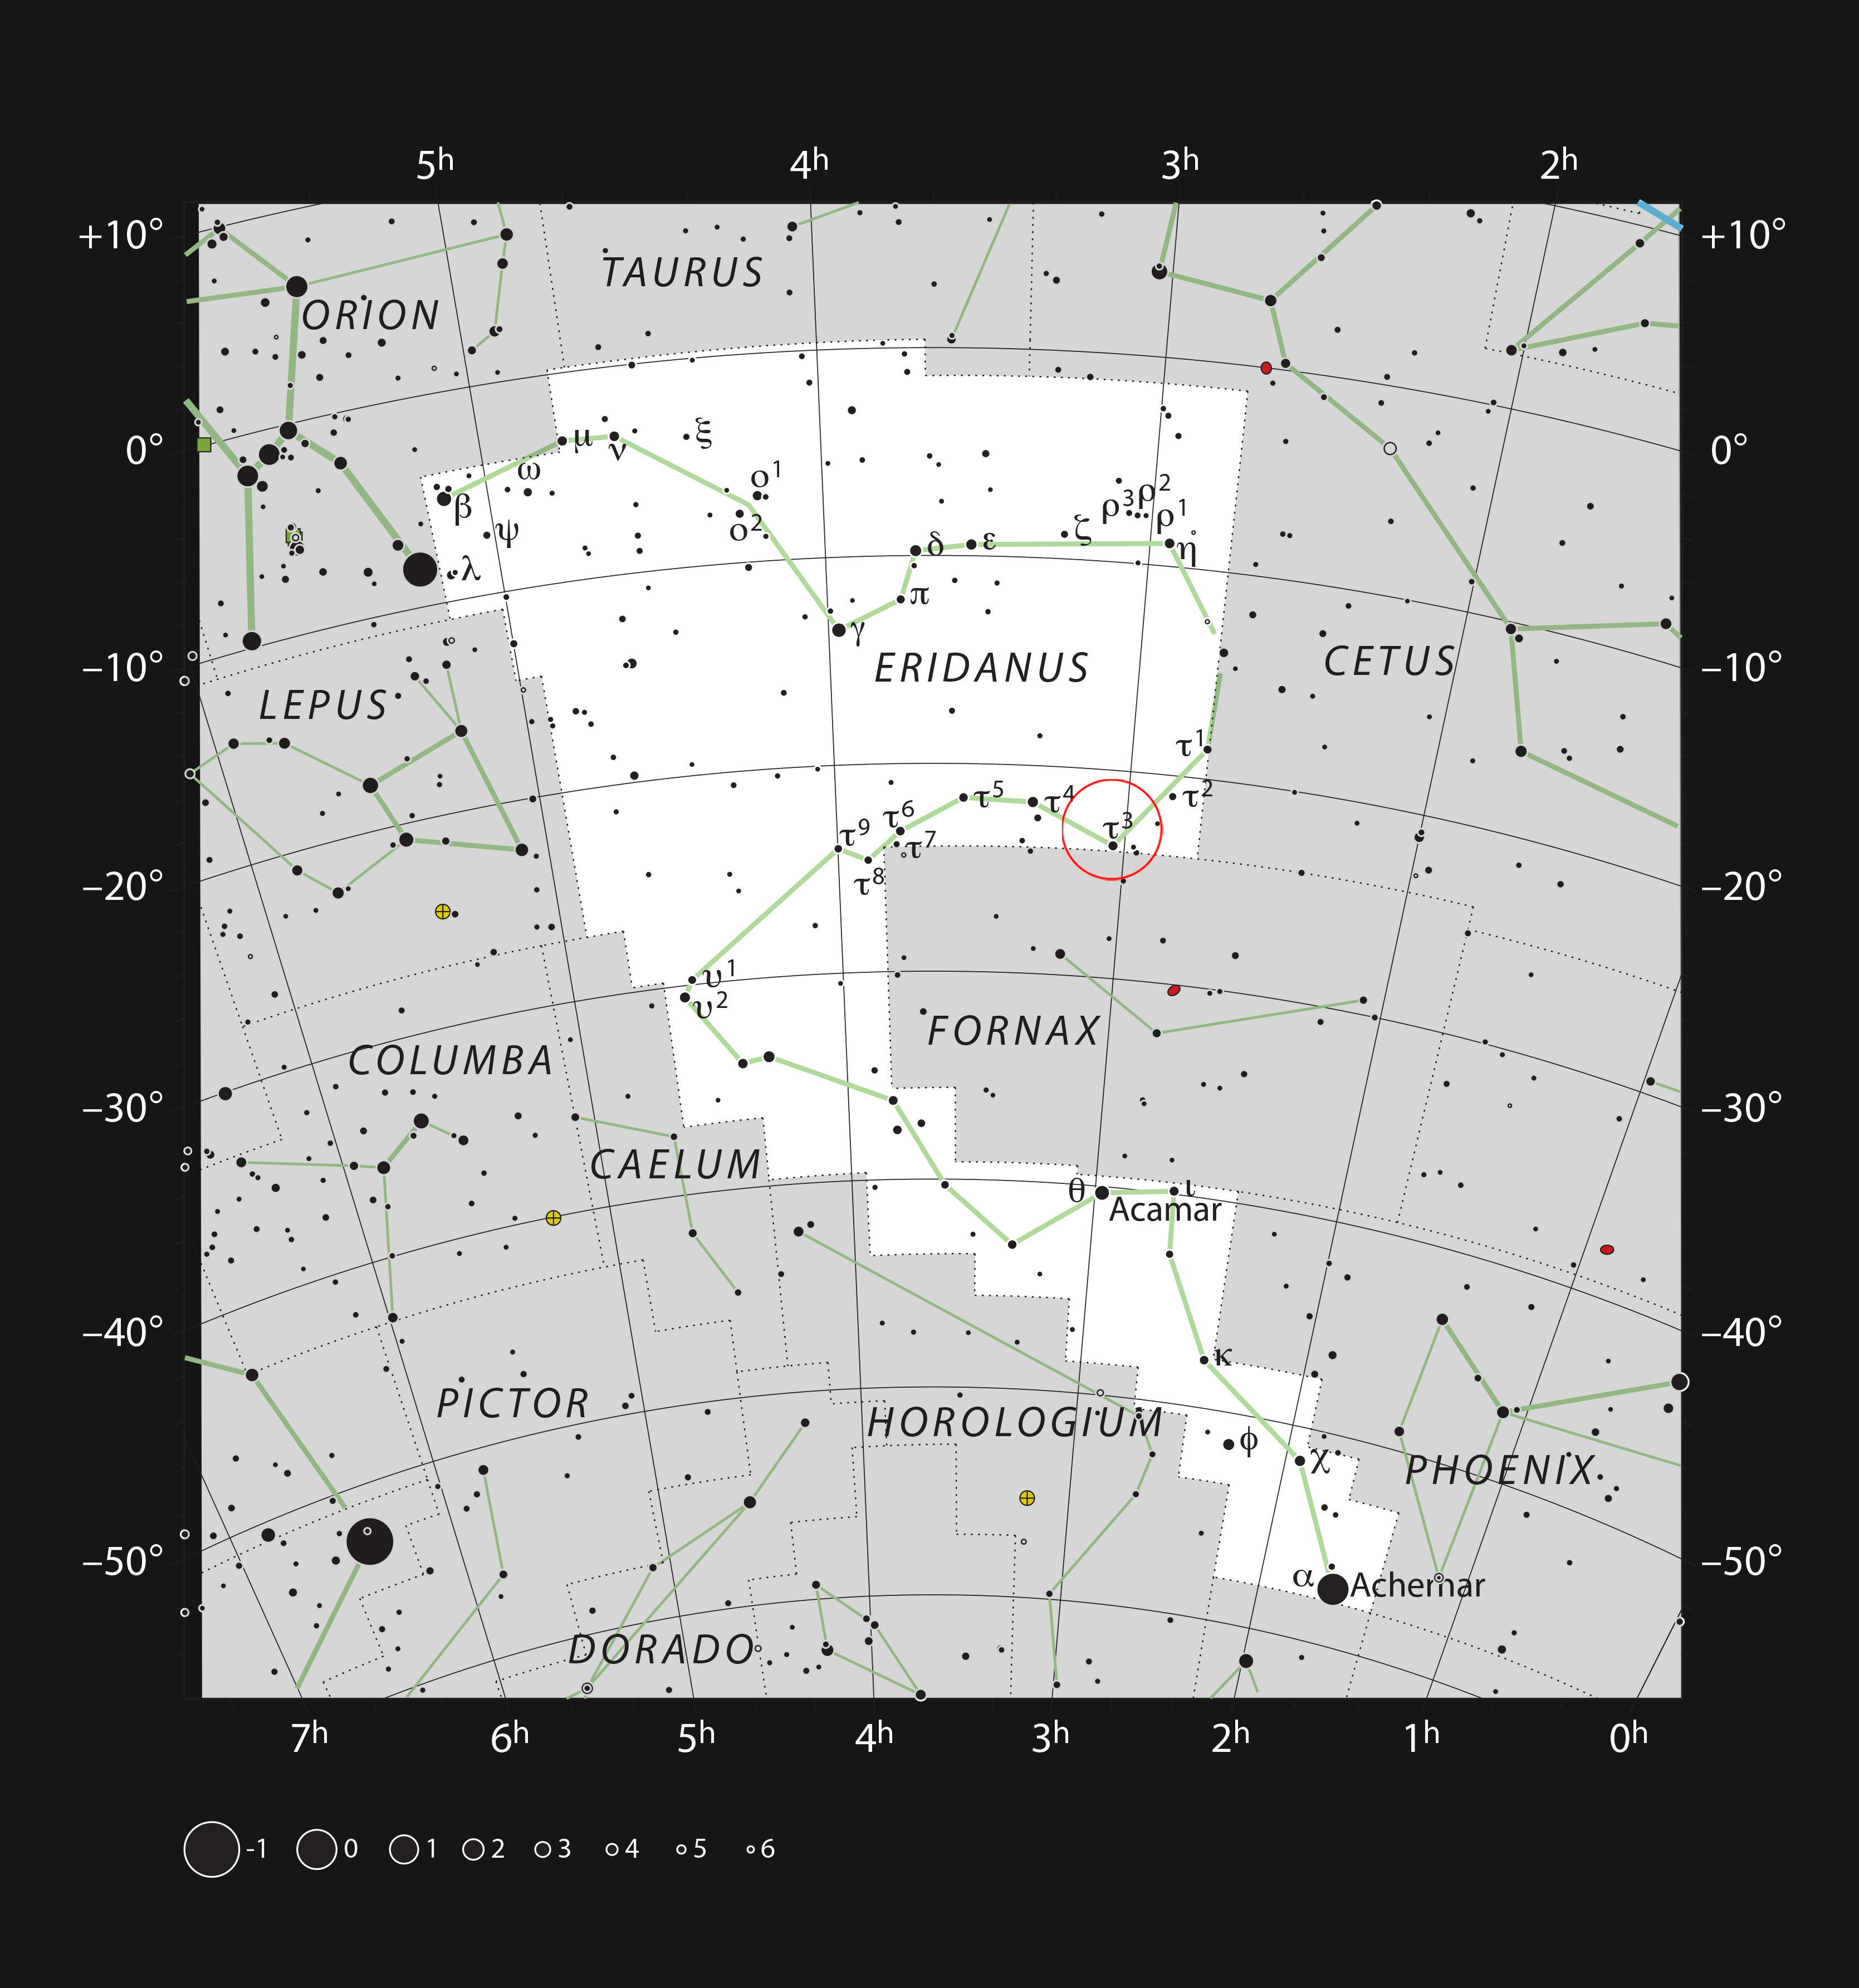

The spiral galaxy NGC 1187 in the constellation of Eridanus

This chart shows the location of NGC 1187 in the constellation of Eridanus (The River). This map shows most of the stars visible to the unaided eye under good conditions, and NGC 1187 itself is highlighted with a red circle on the image. This galaxy appears as a faint smudge through medium-sized amateur telescopes under good conditions.

Credit: ESO, IAU and Sky & Telescope